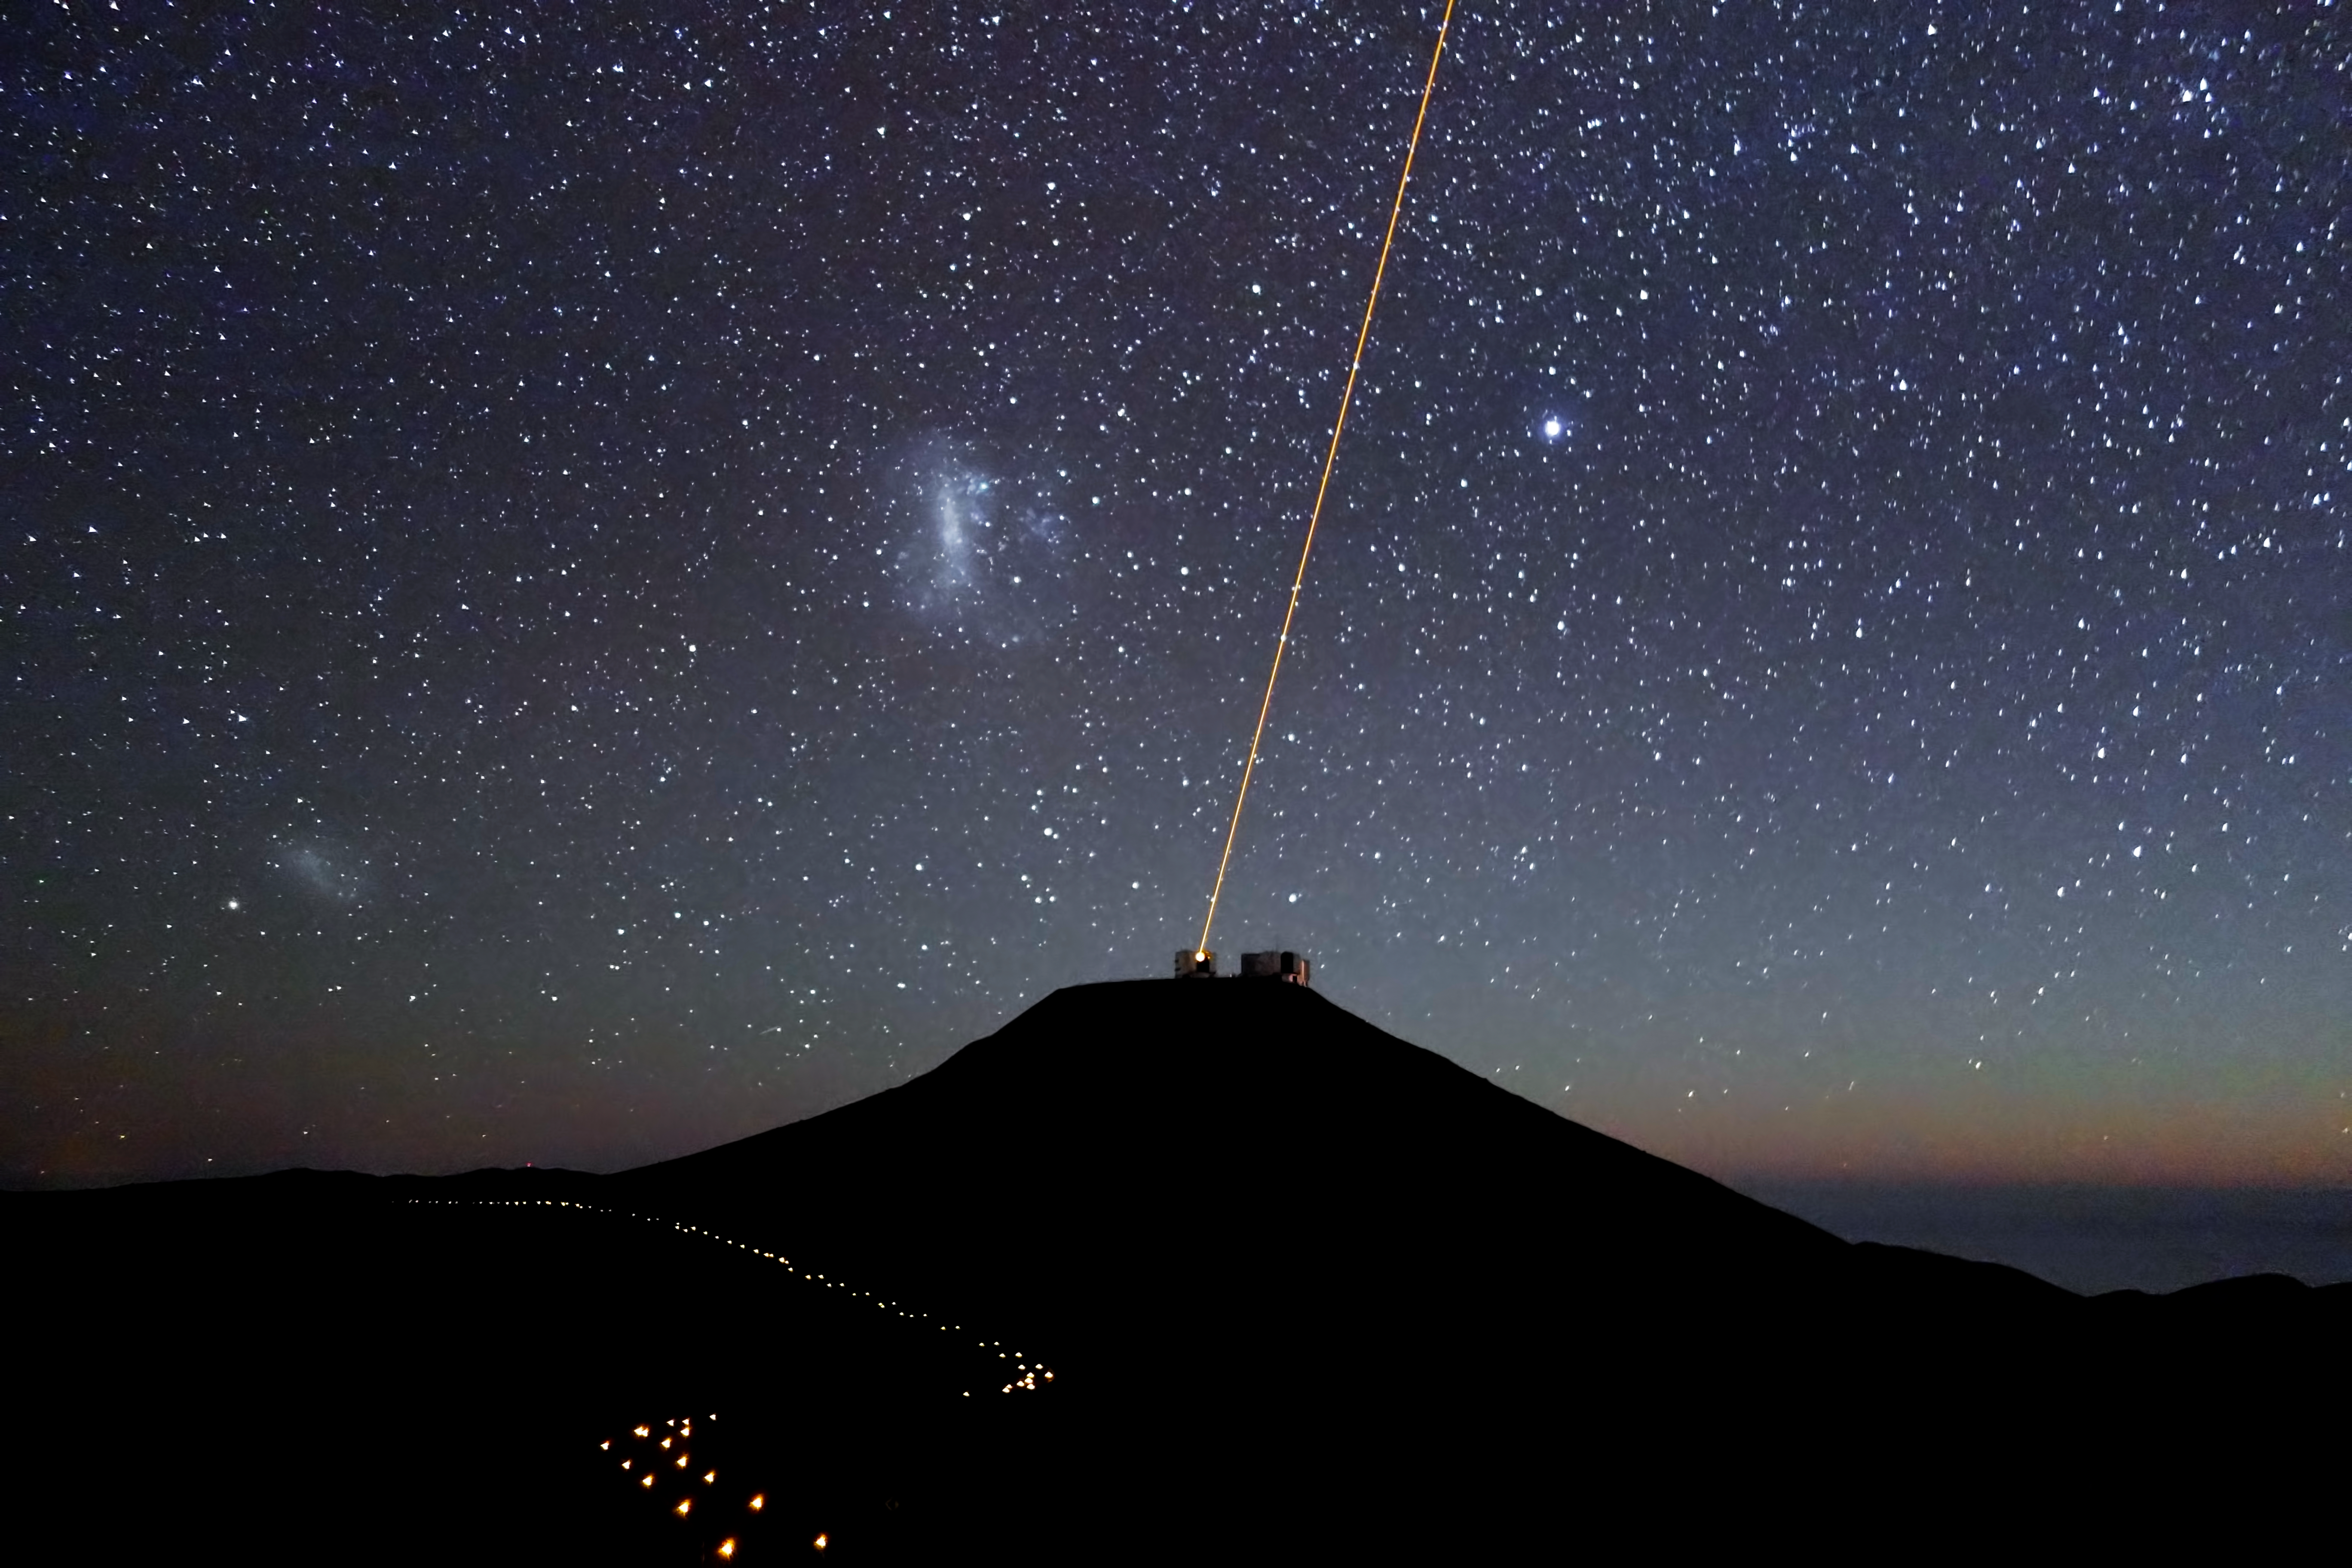

Paranal Observatory at night

View of Paranal Observatory at night, with the laser beam of the VLT Laser Guide Star facility in operation.

Credit: ESO/J. Girard (djulik.com)